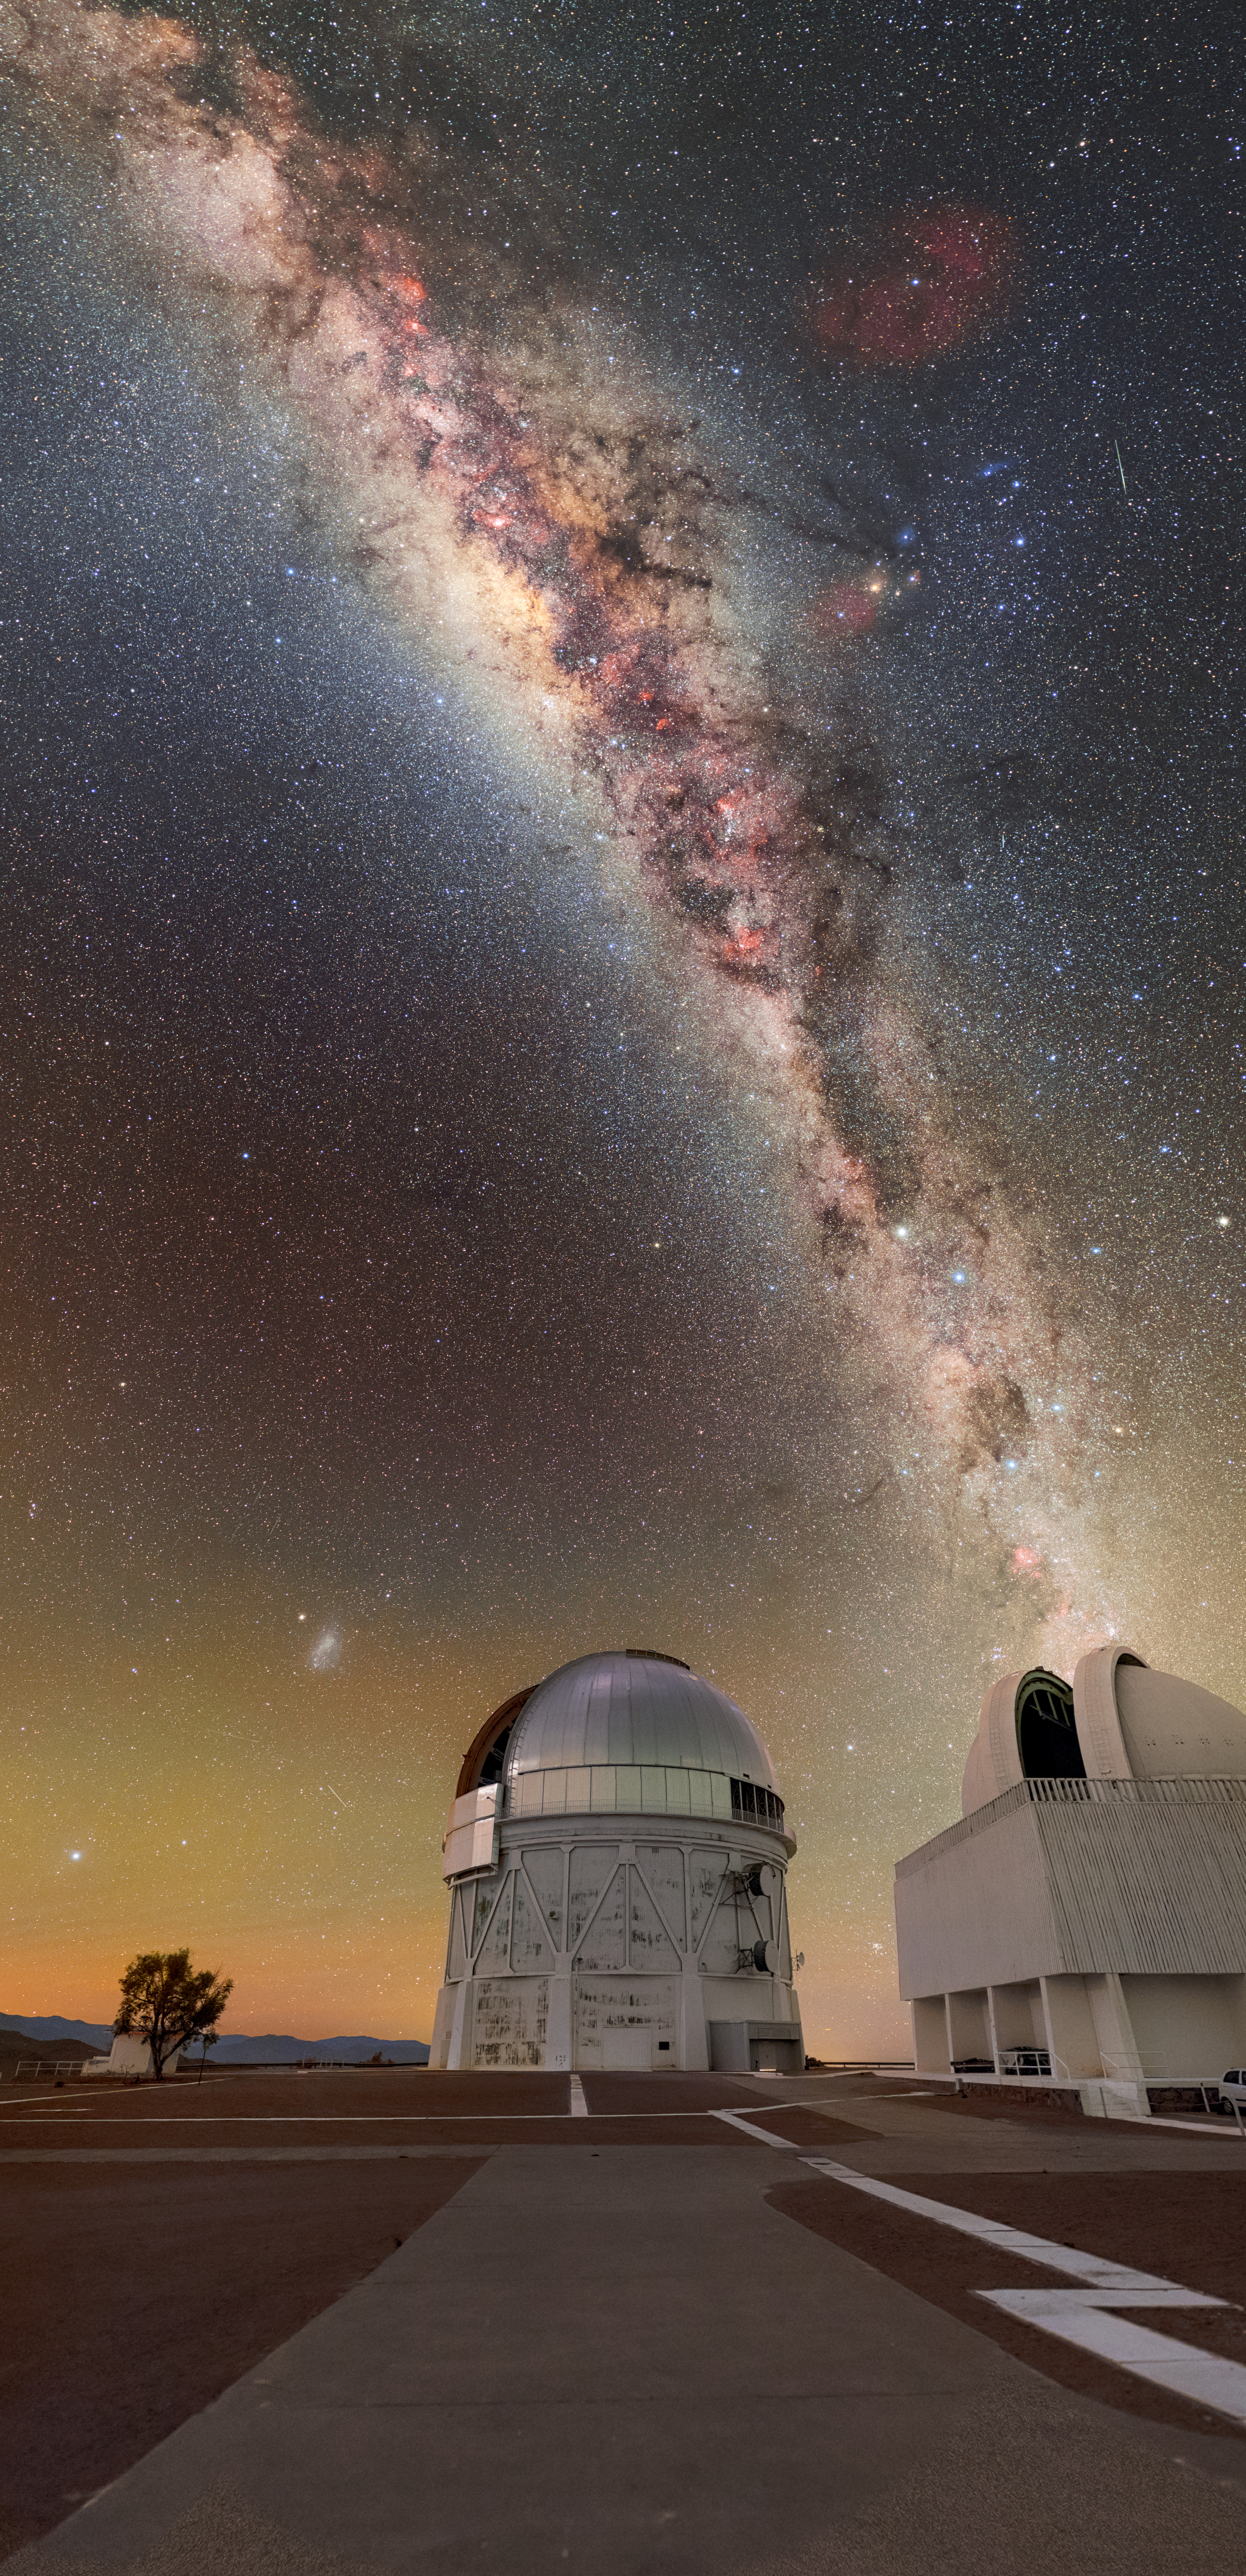

Nearing Half a Century of the Blanco 4-Meter

The Víctor M. Blanco 4-meter Telescope had its first light in 1976 and will enter its 50th year of operation next year. Throughout this time, the Blanco 4-meter has witnessed the southern hemisphere’s ever-changing night sky from its mountainous perch at the U.S. National Science Foundation Cerro Tololo Inter-American Observatory (CTIO), a Program of NSF NOIRLab. It also experienced its own changes: in 1995, it was dedicated and named in honor of Puerto Rican astronomer Víctor Manuel Blanco.

Víctor Blanco became the second director of CTIO in 1967. In this role, he assembled the scientific, engineering, and technical staff at the observatory. He also began adding more and more telescopes to the observing site, forming it into the treasure trove of telescopes that it is today. Most notably, Blanco played a significant role in the development of the telescope that would later be named after him. He oversaw the alignment and calibration of the then-brand-new CTIO 4-meter telescope, the first telescope of its size in the southern hemisphere.

Telescopes are not the only thing named after Víctor Blanco. Before he began his career at CTIO, he discovered an open star cluster in 1959, which was named Blanco 1 in his honor.

This photo was taken as part of the NOIRLab 2022 Photo Expedition to all the NOIRLab sites. Petr Horálek, the photographer, is a NOIRLab Audiovisual Ambassador.

Credit: CTIO/NOIRLab/NSF/AURA/P. Horálek (Institute of Physics in Opava)